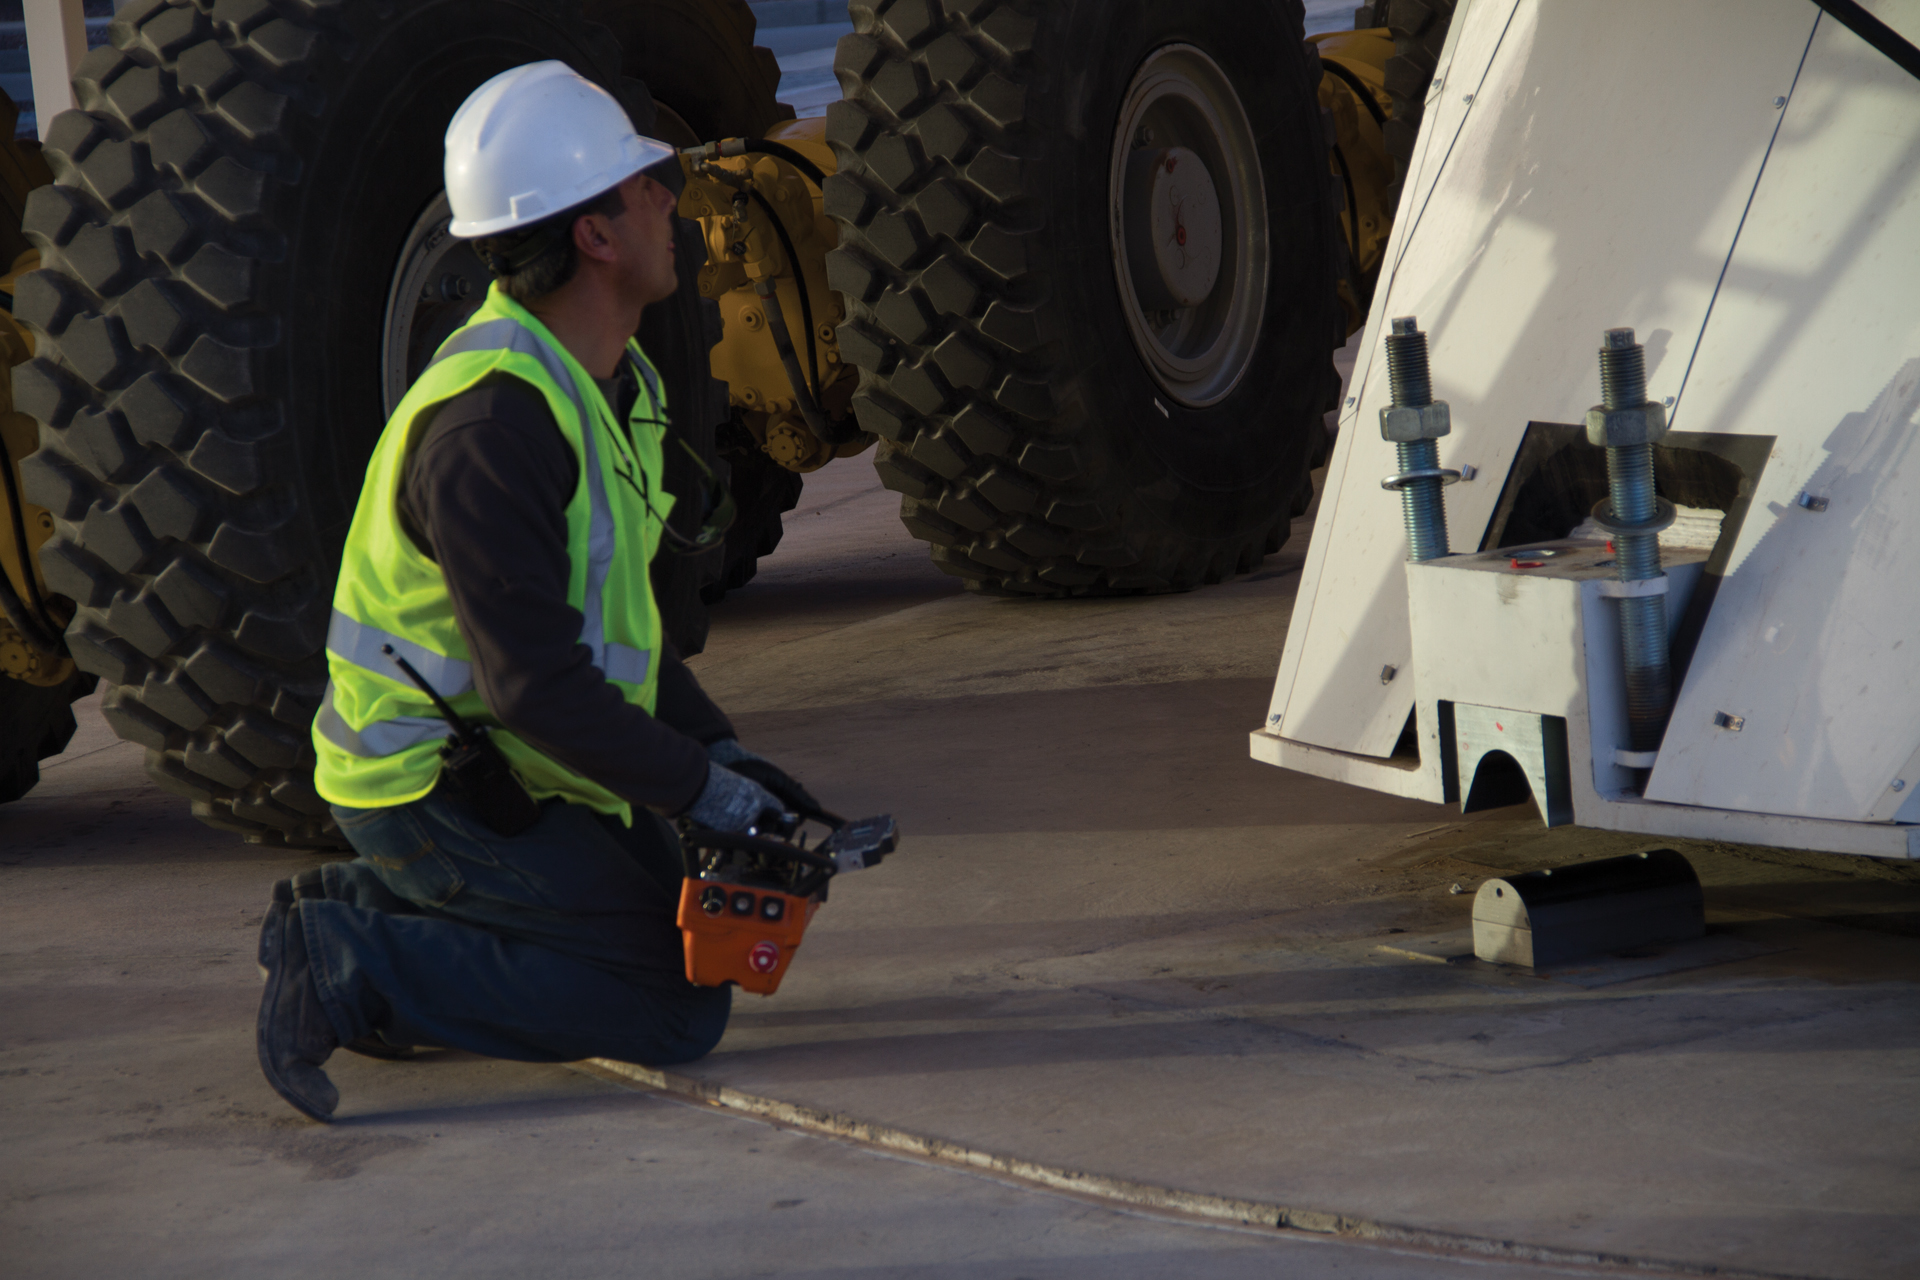

Remote Controlled Monster Truck

This man is driving a 28-wheeled monster truck -- by the little remote control device in his hands. He is one of only a few drivers in the world who has been trained to control an ALMA Transporter. Besides driving it, he has to carefully control how it clamps and lifts an ALMA antenna on to its back. Here, he is carefully watching an ALMA antenna being slowly lifted from its mount at the Operations Support Facility in northern Chile.

Credit: NRAO/AUI/NSF